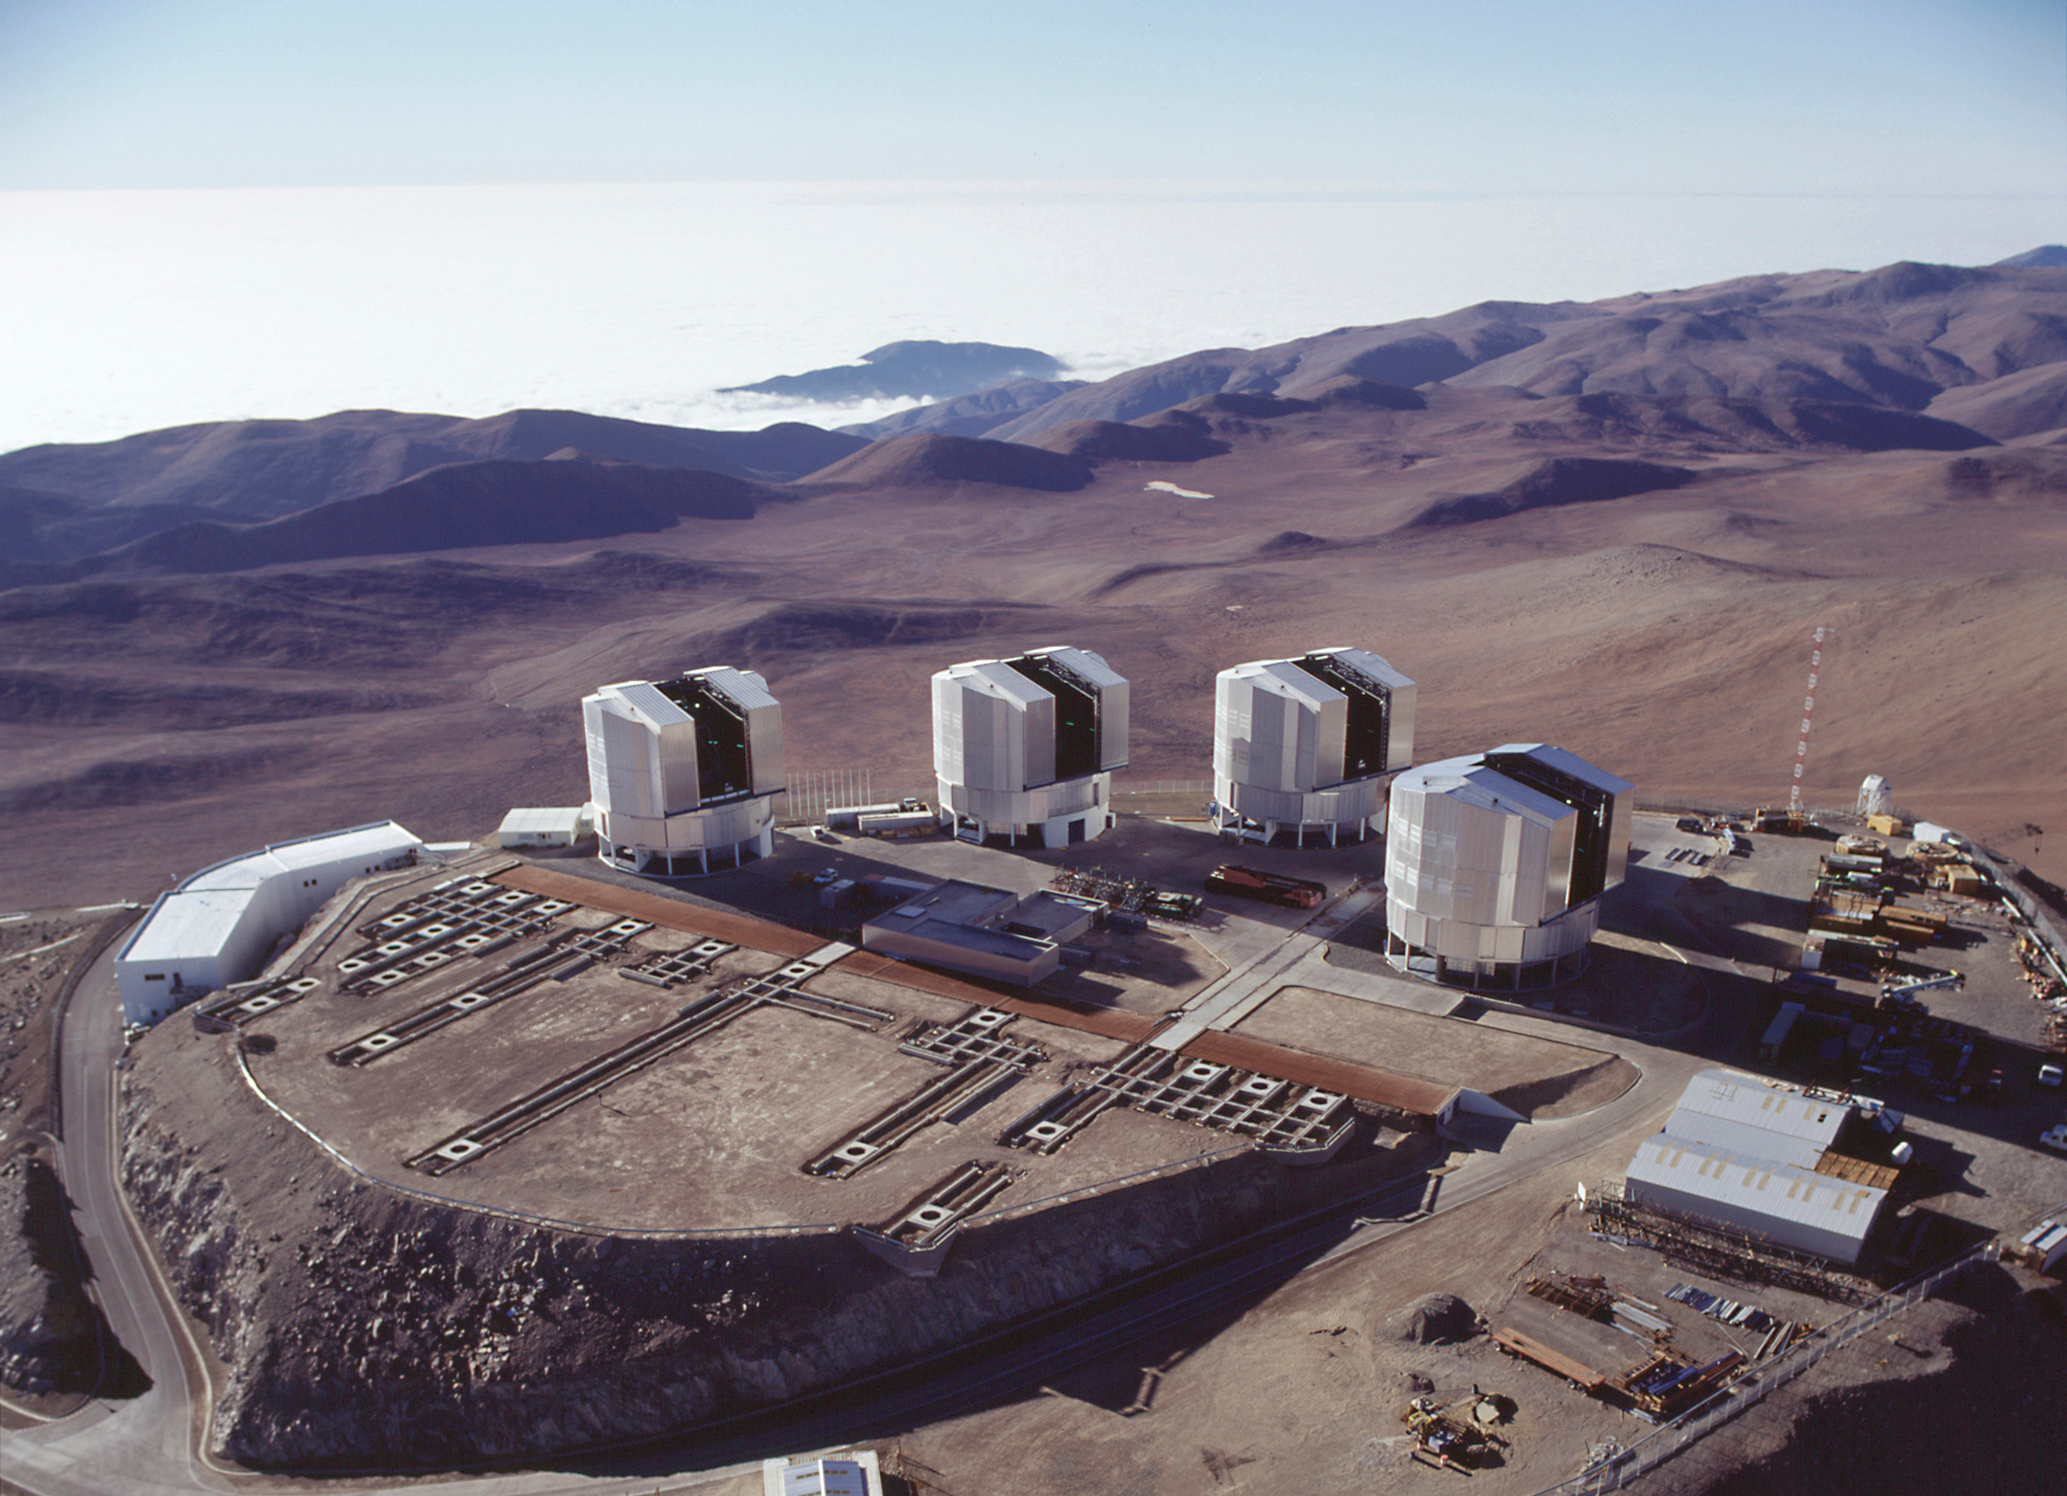

VLT at Paranal

The layout of the Paranal platform is visible in this aerial view from another angle. The Control Building with its access road is at the far left. The supports for the VLT Interferometer stations are clearly visible in the foreground.

Credit: ESO